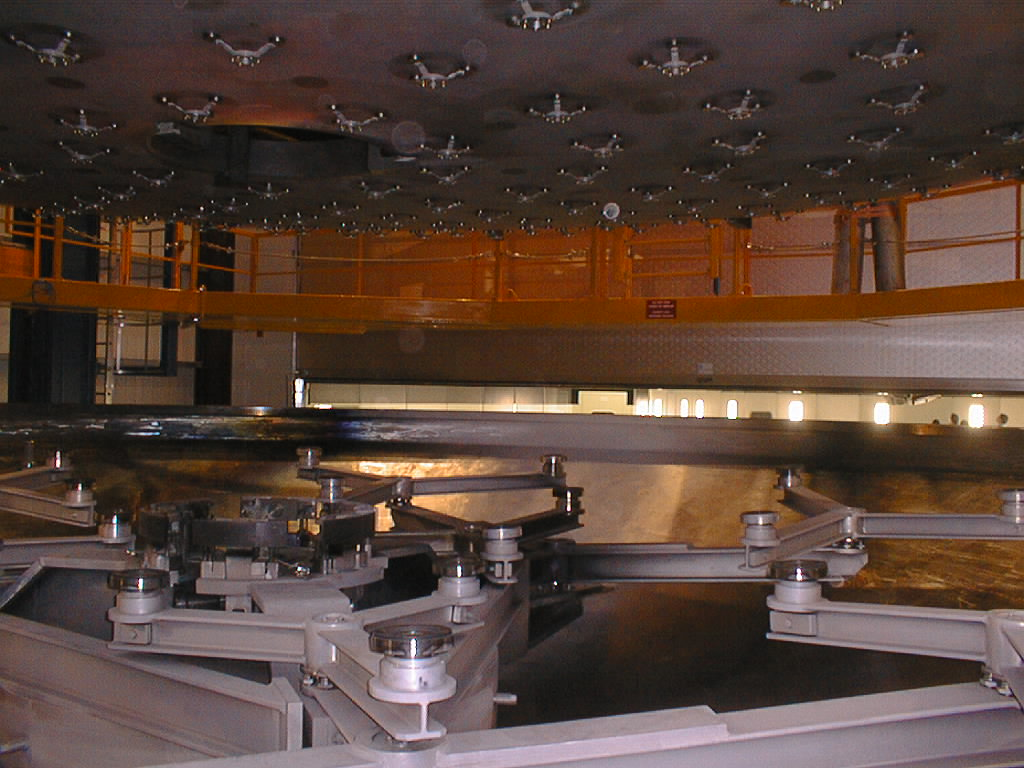

First large VLT mirror successfully coated

The mirror is lowered onto the whiffle-tree supports in the lower tank. (Photo obtained on May 19, 1998).

Credit: ESO